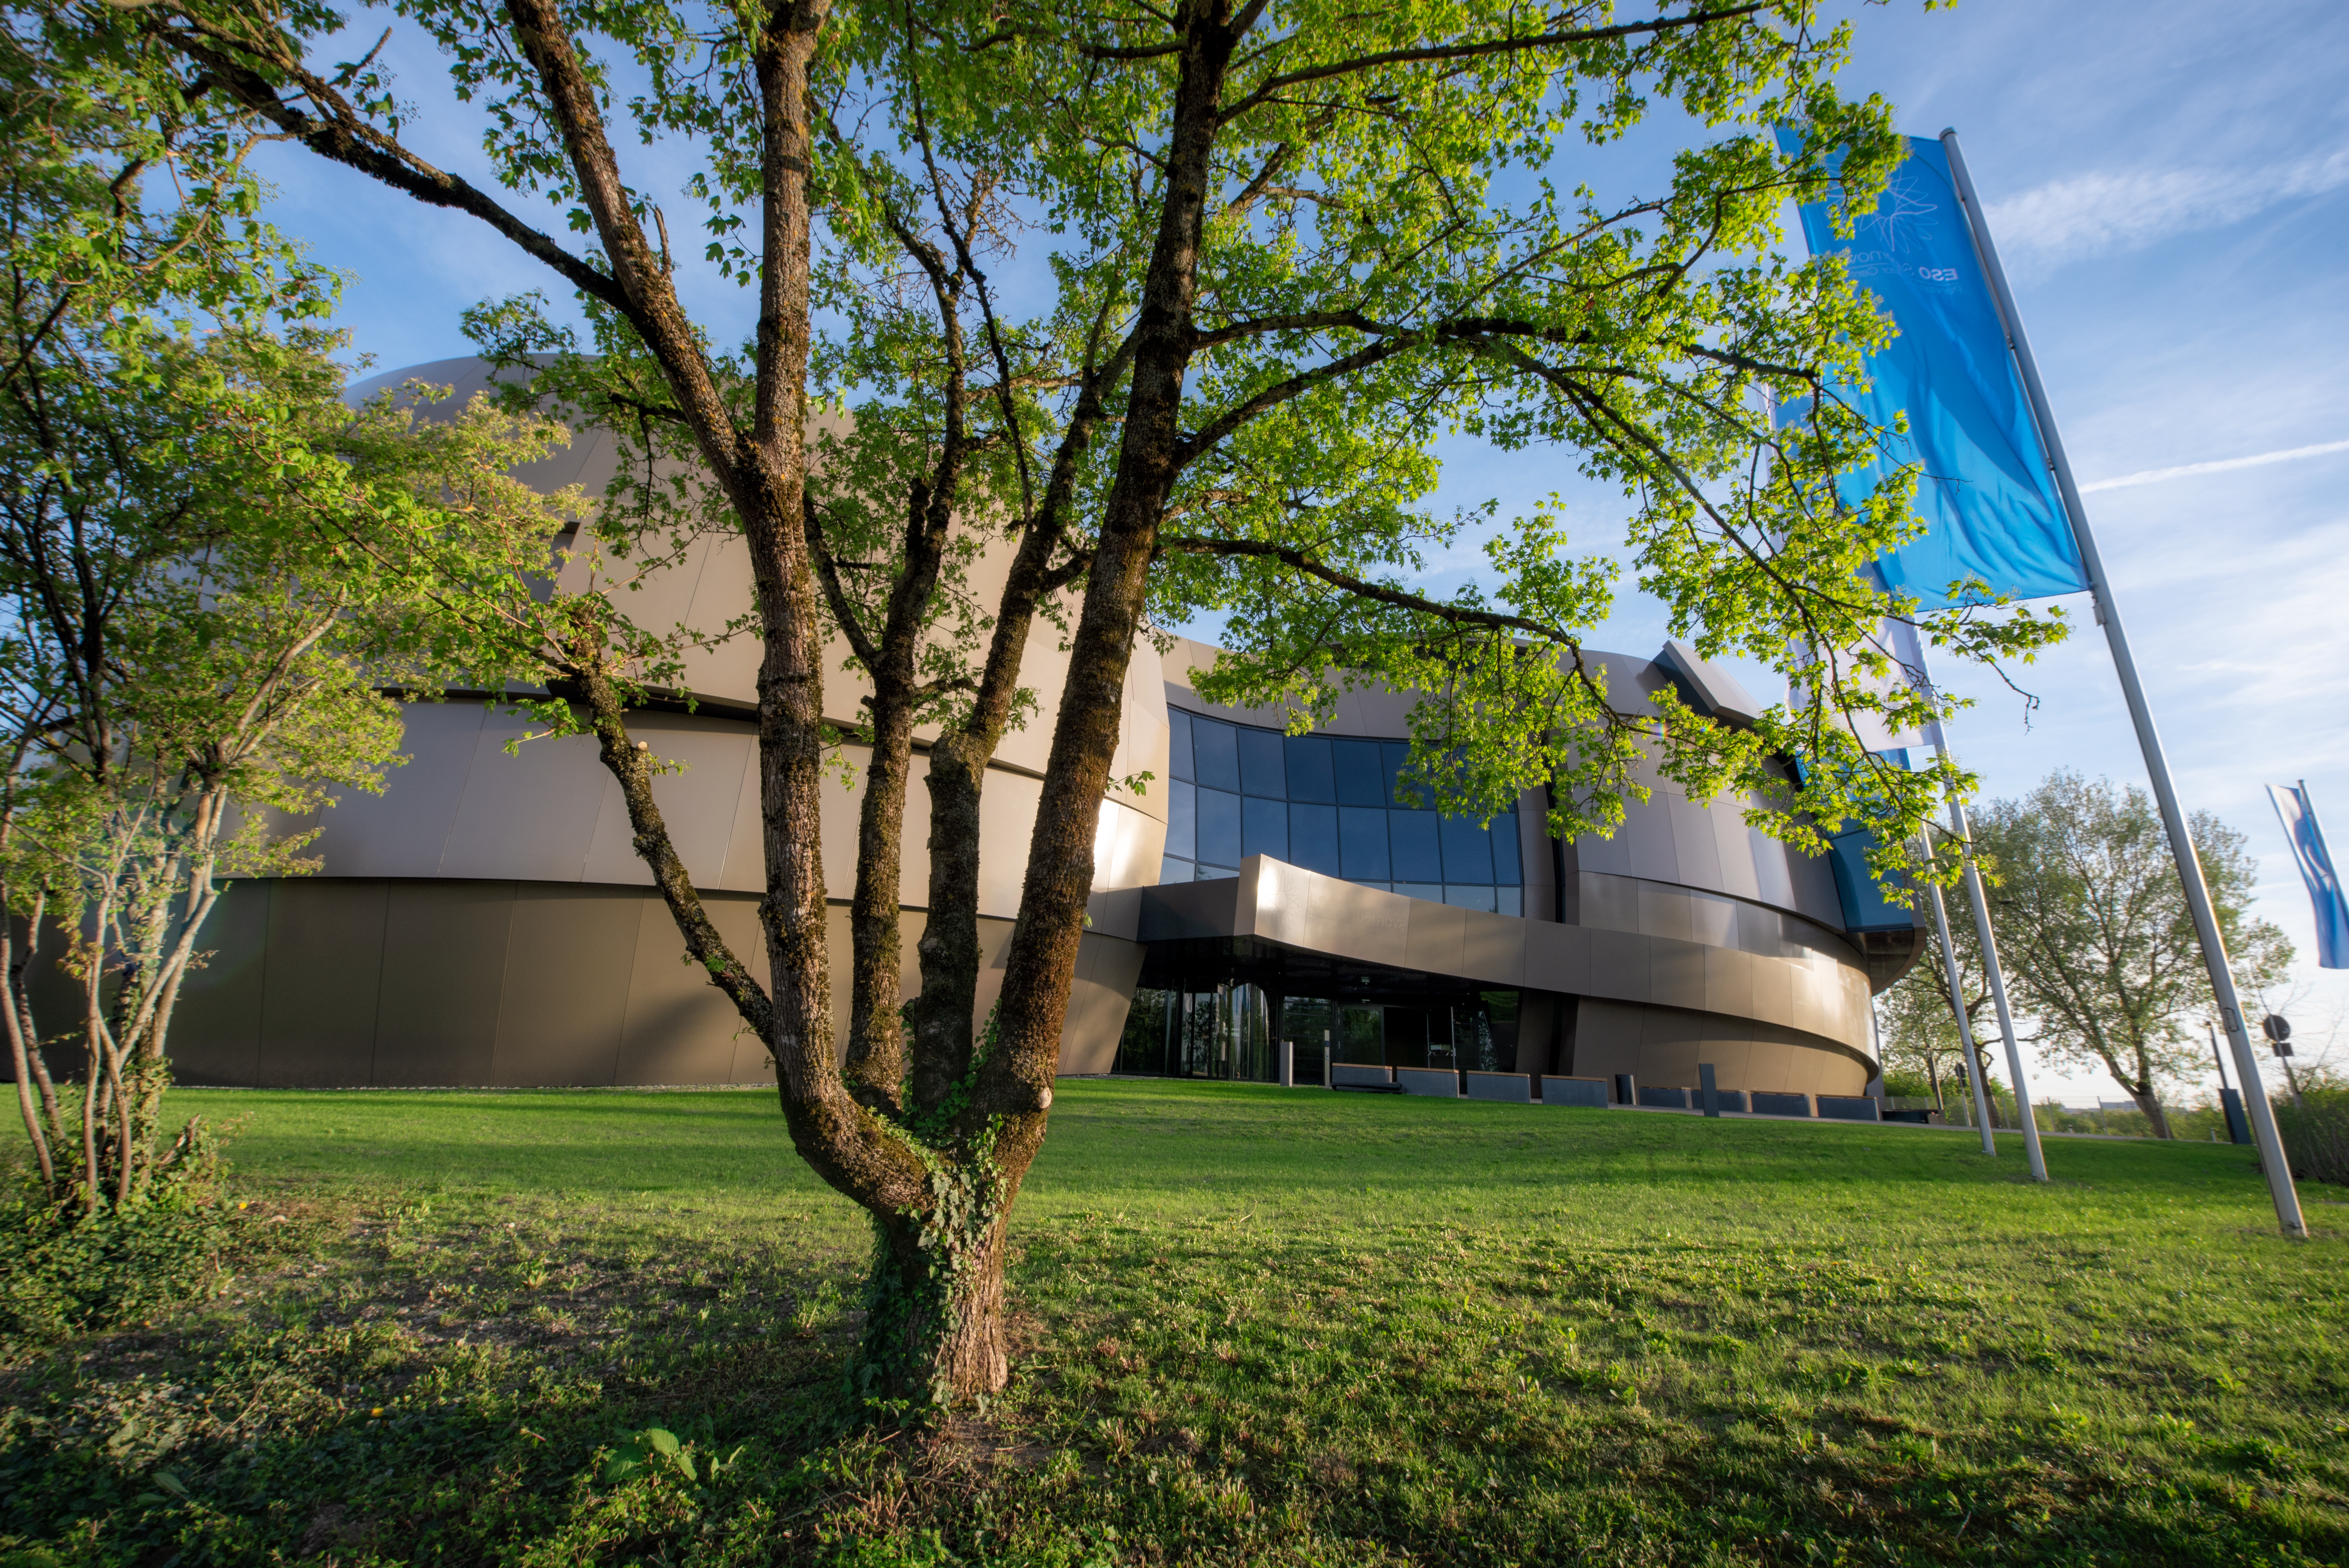

Looking green

The ESO Supernova Planetarium & Visitor Centre is seen here surrounded by lovely green grass and trees on a beautiful spring day.

Credit: ESO/M. Kornmesser